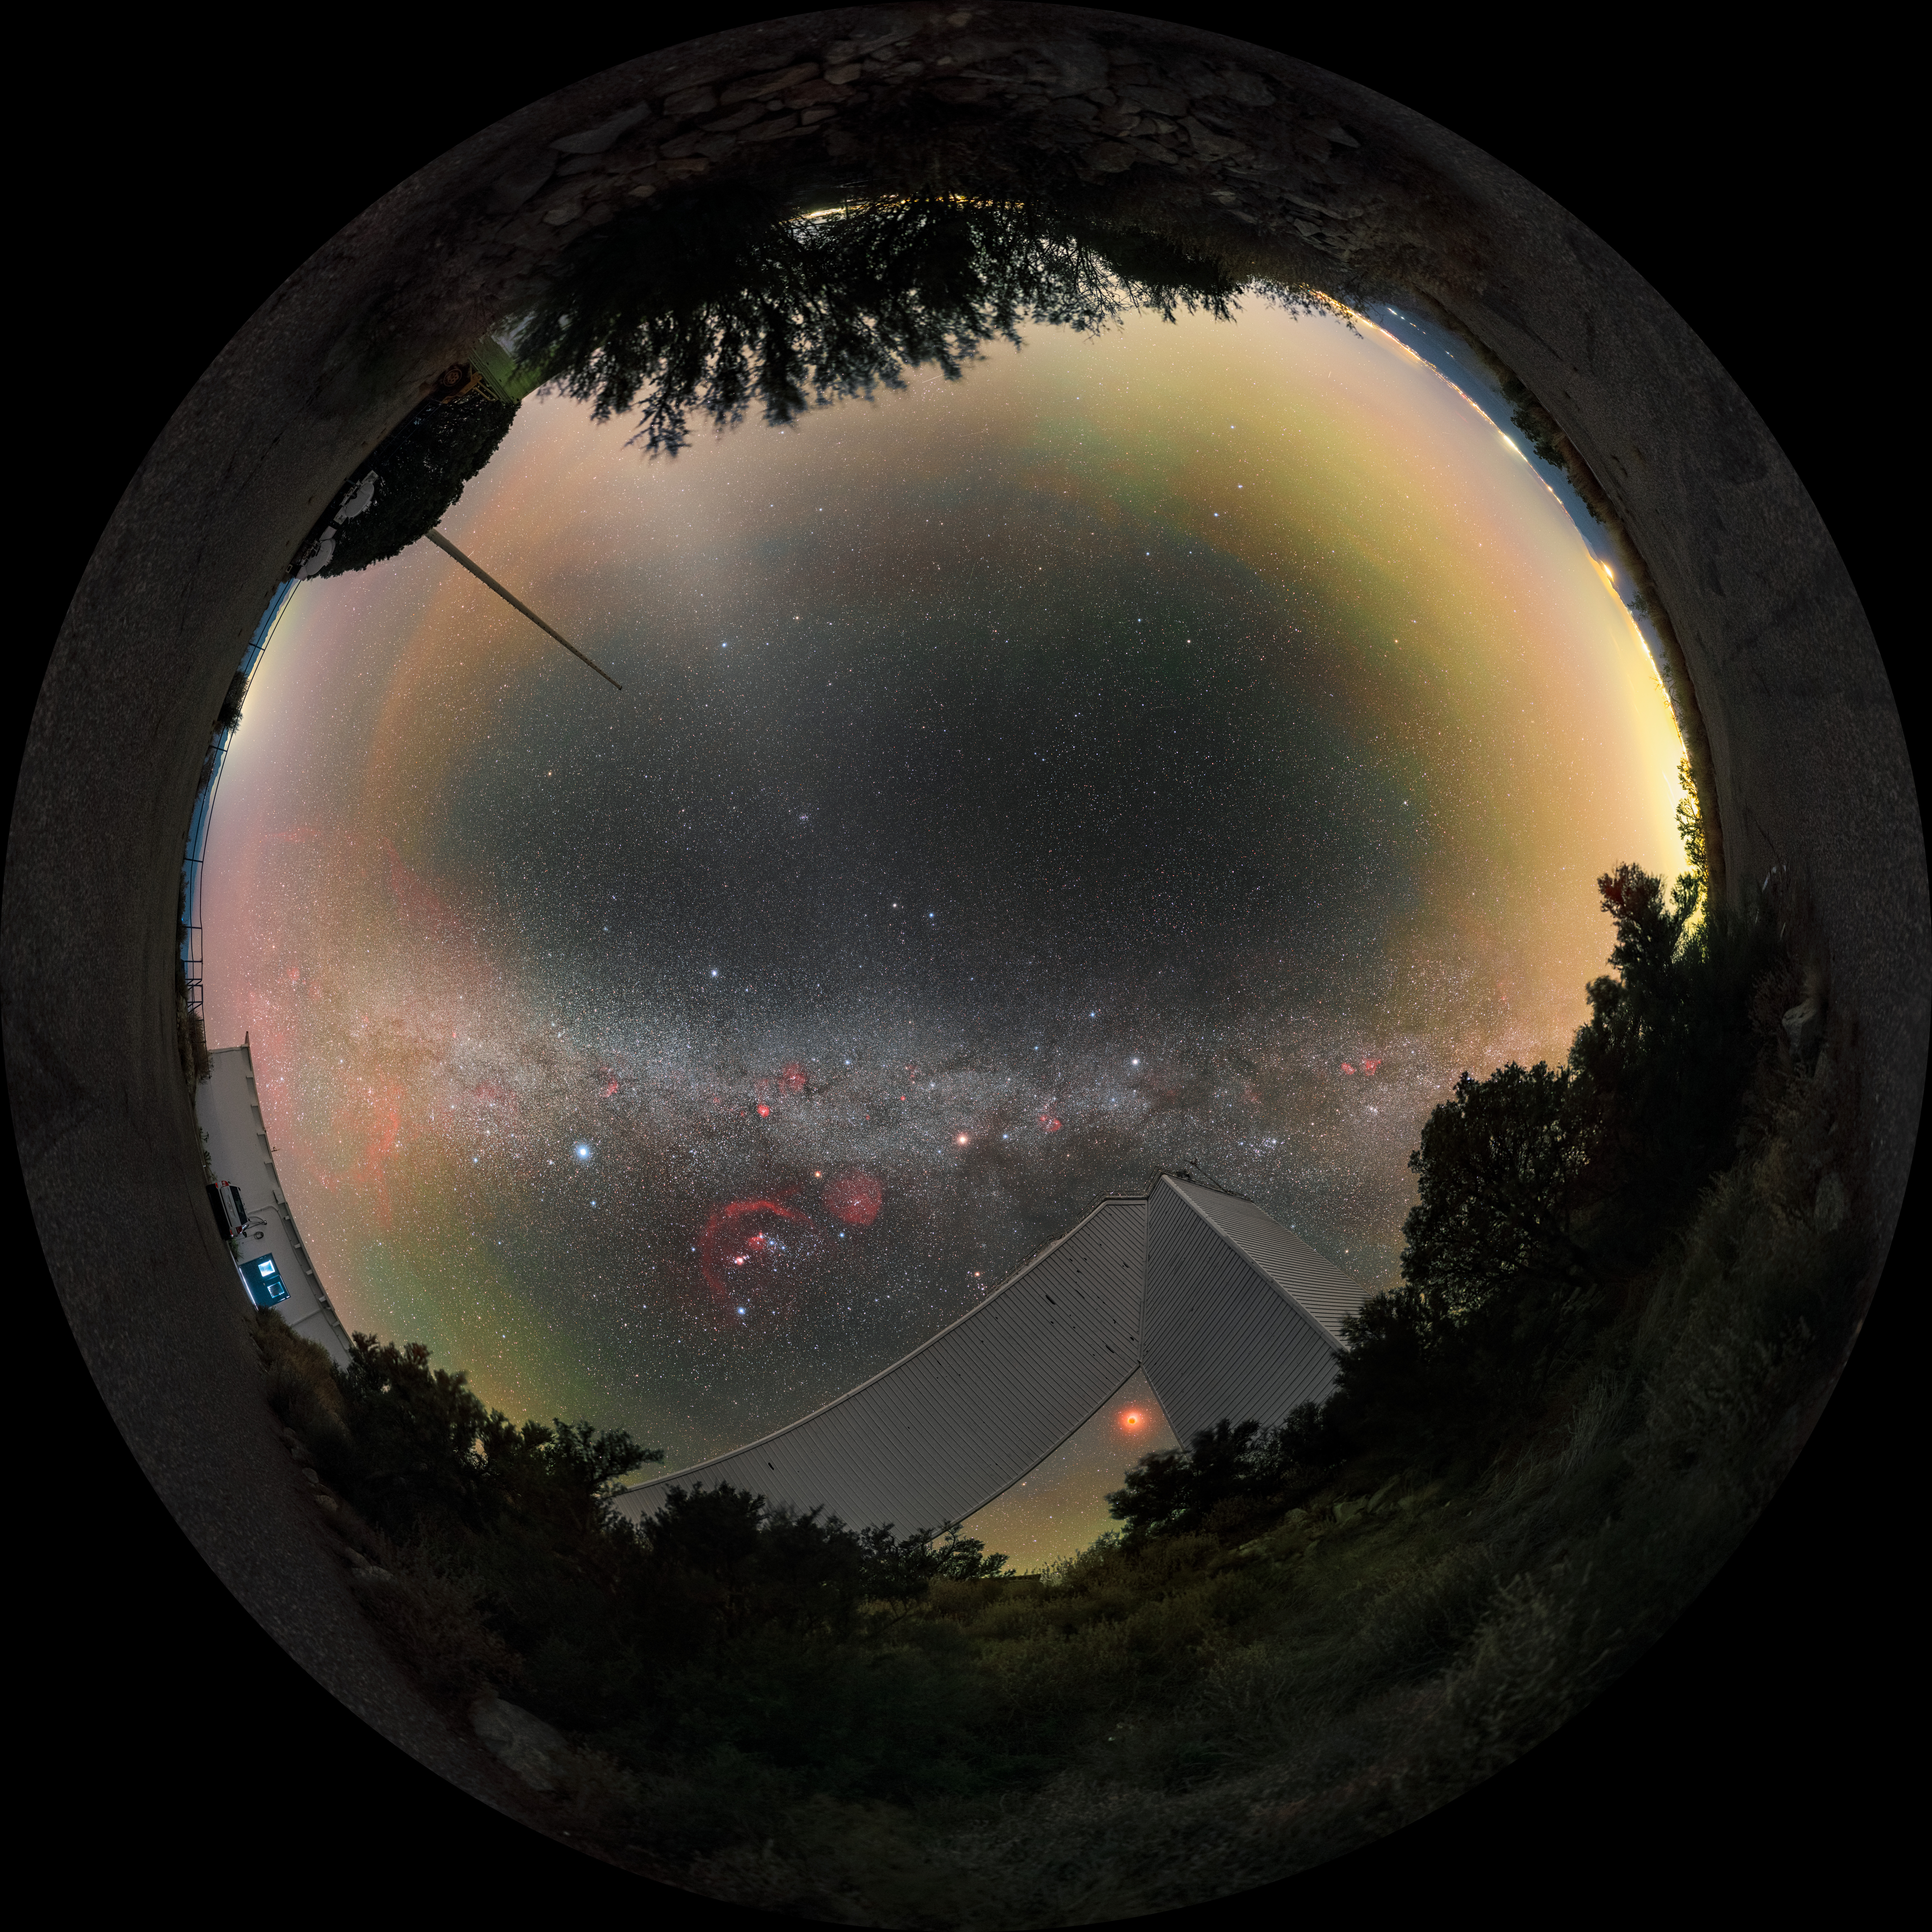

Arcs and Angles at Kitt Peak (Fulldome)

This image captures the Milky Way above the geometric architecture of NSF's recently retired McMath-Pierce Solar Telescope at Kitt Peak near Tucson, Arizona. The McMath Telescope is part of the U.S. National Science Foundation Kitt Peak National Observatory (KPNO), a Program of NSF NOIRLab, and will reopen to the public as the new Windows on the Universe Center for Astronomical Outreach in late 2025.

A wide-shot of this image was featured as an Image of the Week. You can find a close-up here and see this image in a 360-degree panorama here.

This photo was taken as part of the NOIRLab 2022 Photo Expedition to all the NOIRLab sites. Petr Horálek, the photographer, is a NOIRLab Audiovisual Ambassador.

Credit: KPNO/NOIRLab/NSF/AURA/P. Horálek (Institute of Physics in Opava)